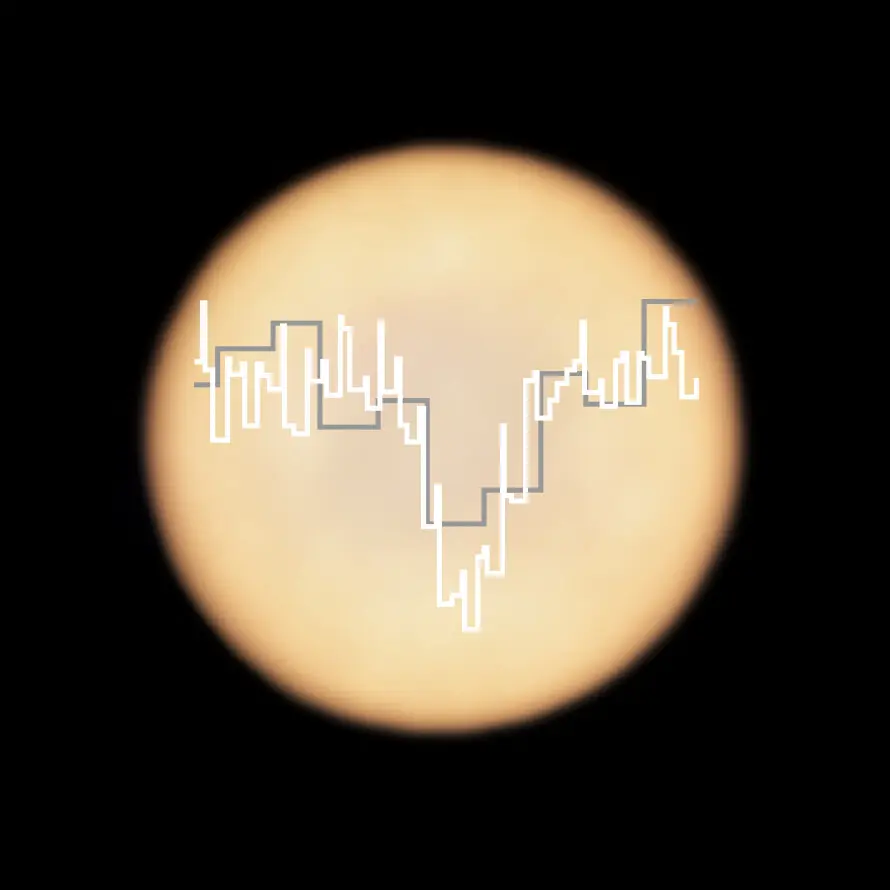

Phosphine signature in Venus’s spectrum

This artistic representation shows a real image of Venus, taken with ALMA, in which ESO is a partner, with two superimposed spectra taken with ALMA (in white) and the James Clerk Maxwell Telescope (JCMT; in grey). The dip in Venus’s JCMT spectrum provided the first hint of the presence of phosphine on the planet, while the more detailed spectrum from ALMA confirmed that this possible marker of life really is present in the Venusian atmosphere. As molecules of phosphine float in the high clouds of Venus, they absorb some of the millimetre waves that are produced at lower altitudes. When observing the planet in the millimetre wavelength range, astronomers can pick up this phosphine absorption signature in their data, as a dip in the light from the planet.

Credit: ALMA (ESO/NAOJ/NRAO), Greaves et al. & JCMT (East Asian Observatory)